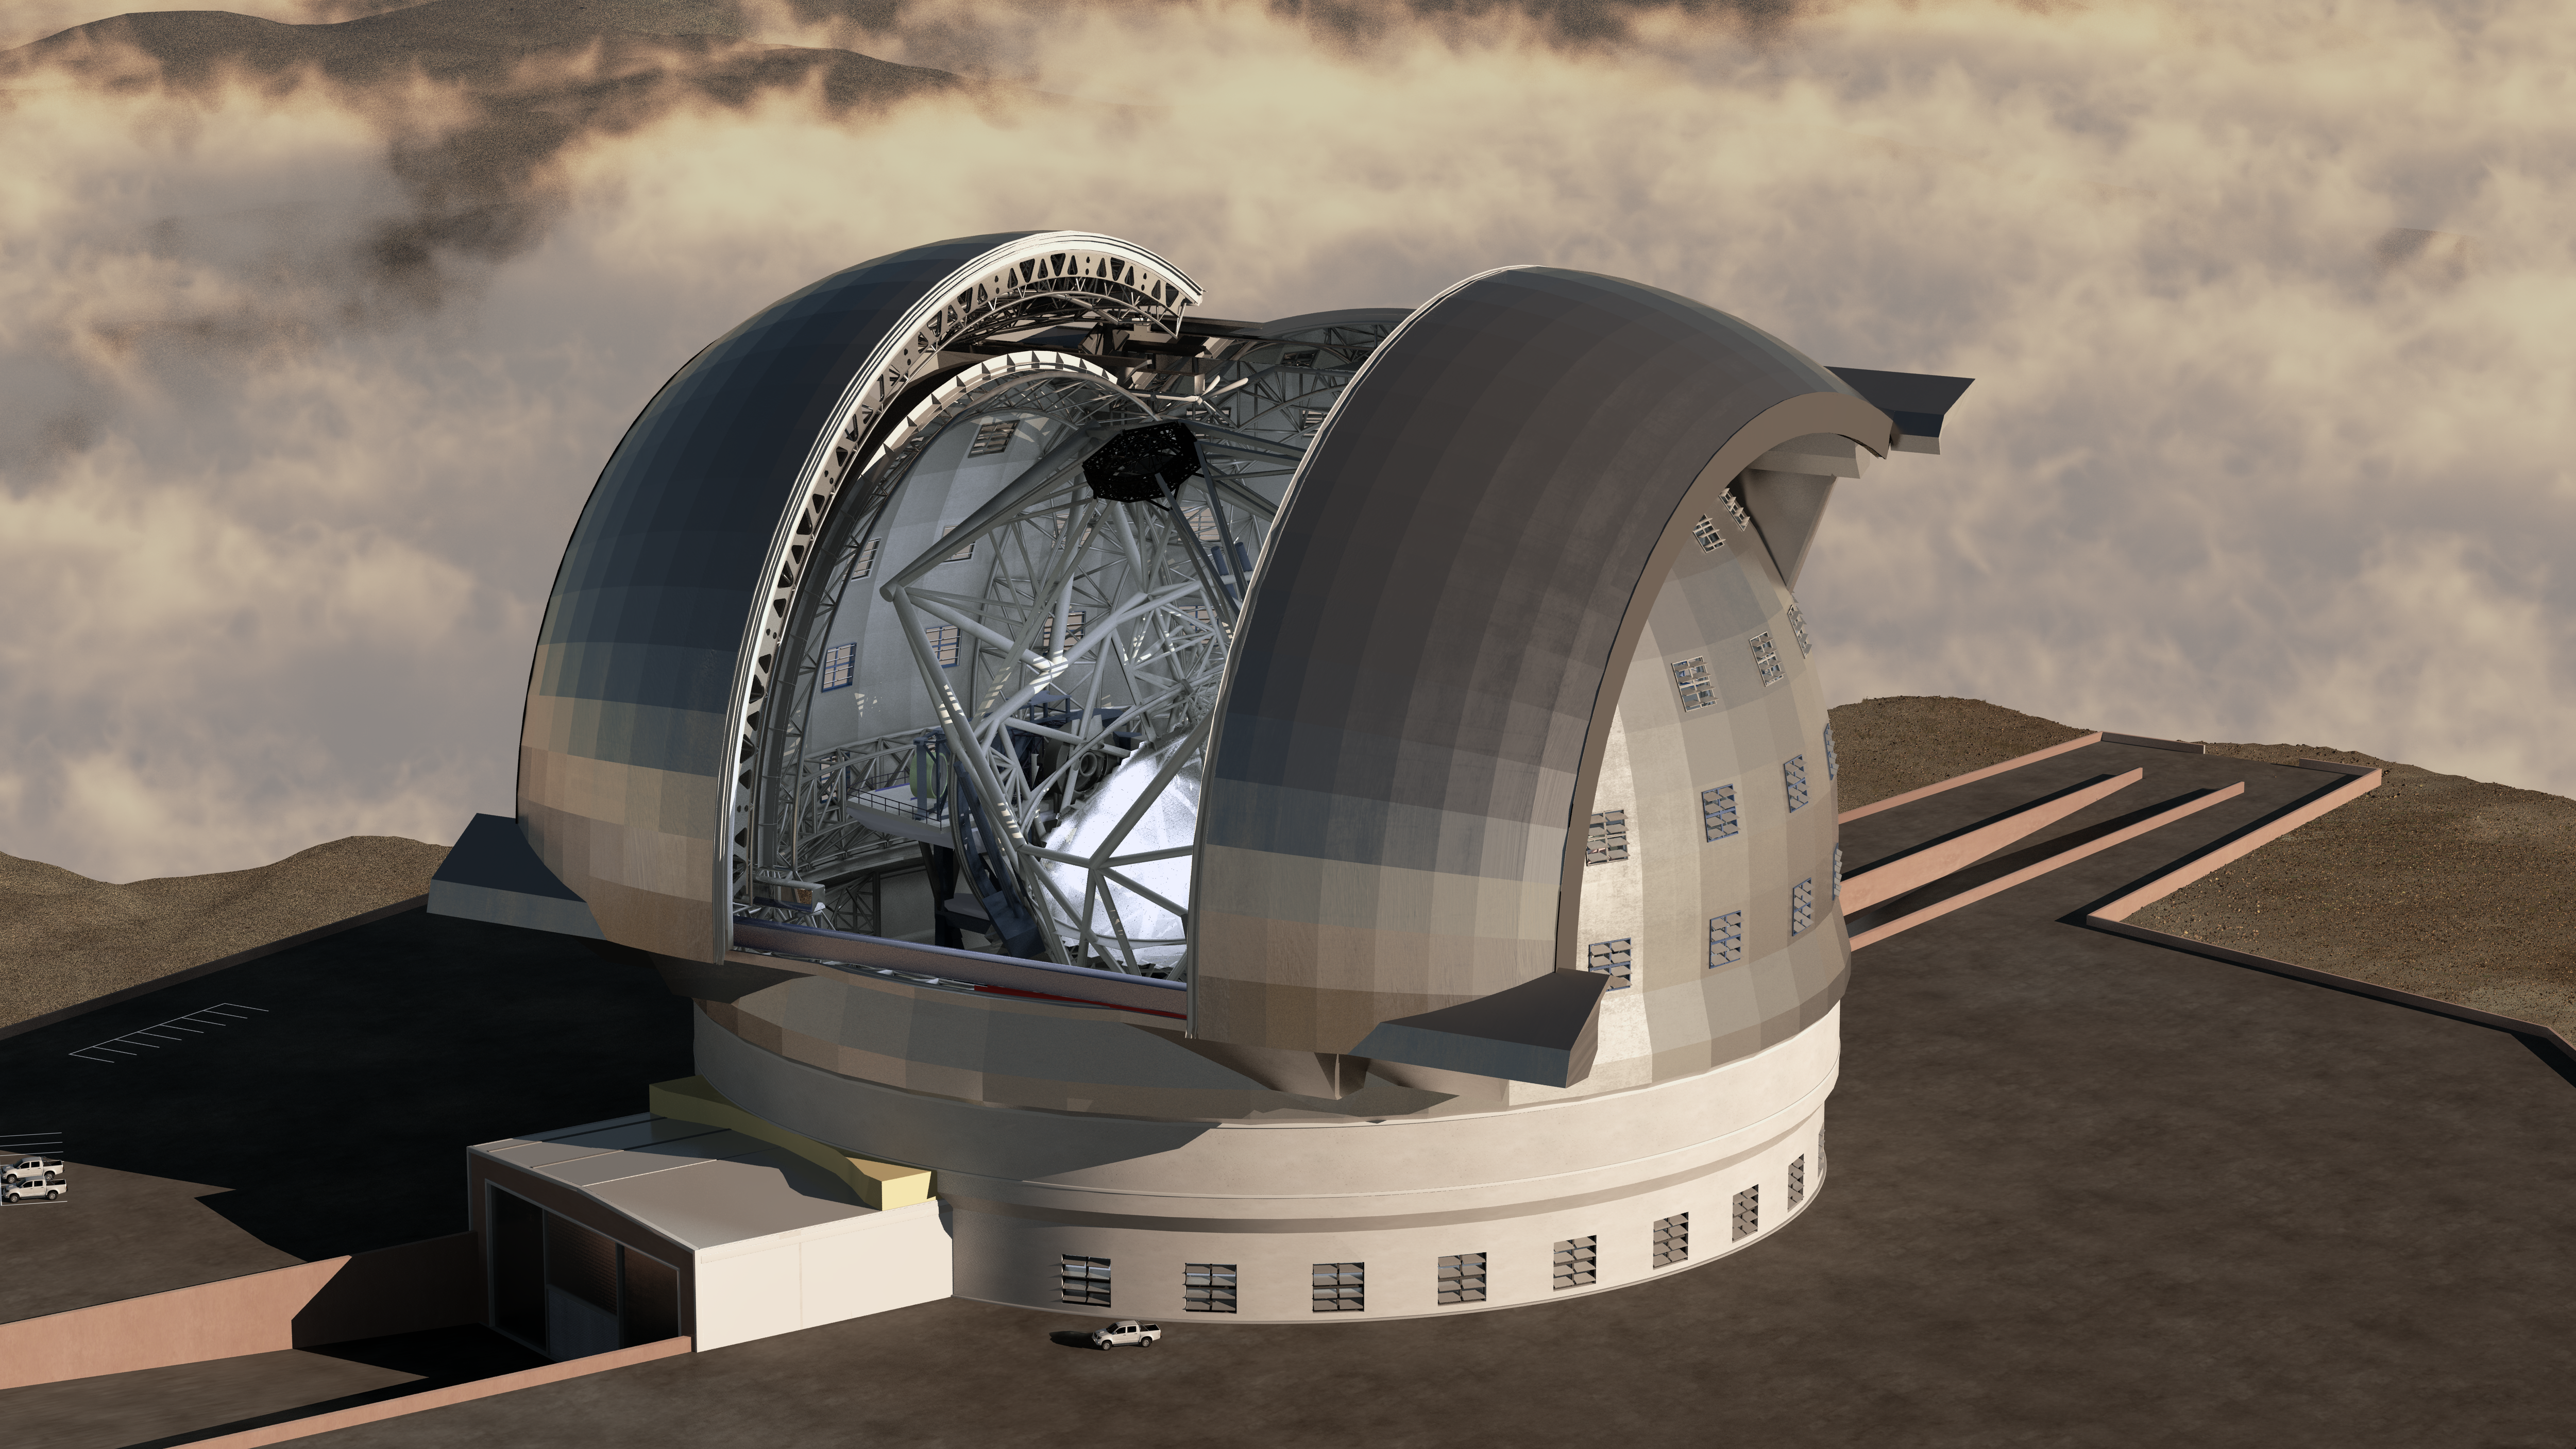

Rendering of the ELT

A new architectural concept drawing of ESO’s planned Extremely Large Telescope (ELT) shows the telescope at work, with its dome open and its record-setting 40-metre-class primary mirror pointed to the sky. In this illustration, clouds float over the valley overlooked by the ELT’s summit. The comparatively tiny pickup truck parked at the base of the ELT helps to give a sense of the scale of this massive telescope. The ELT dome will be similar in size to a football stadium, with a diameter at its base of over 100 m and a height of over 80 m.

Scheduled to begin operations early in the next decade, the ELT will help track down Earth-like planets around other stars in the “habitable zones” where life could exist — one of the Holy Grails of modern observational astronomy. The ELT will also make fundamental contributions to cosmology by measuring the properties of the first stars and galaxies and probing the nature of dark matter and dark energy.

The design for the ELT shown here was published in 2009 and is preliminary.

Credit: Swinburne Astronomy Productions/ESO